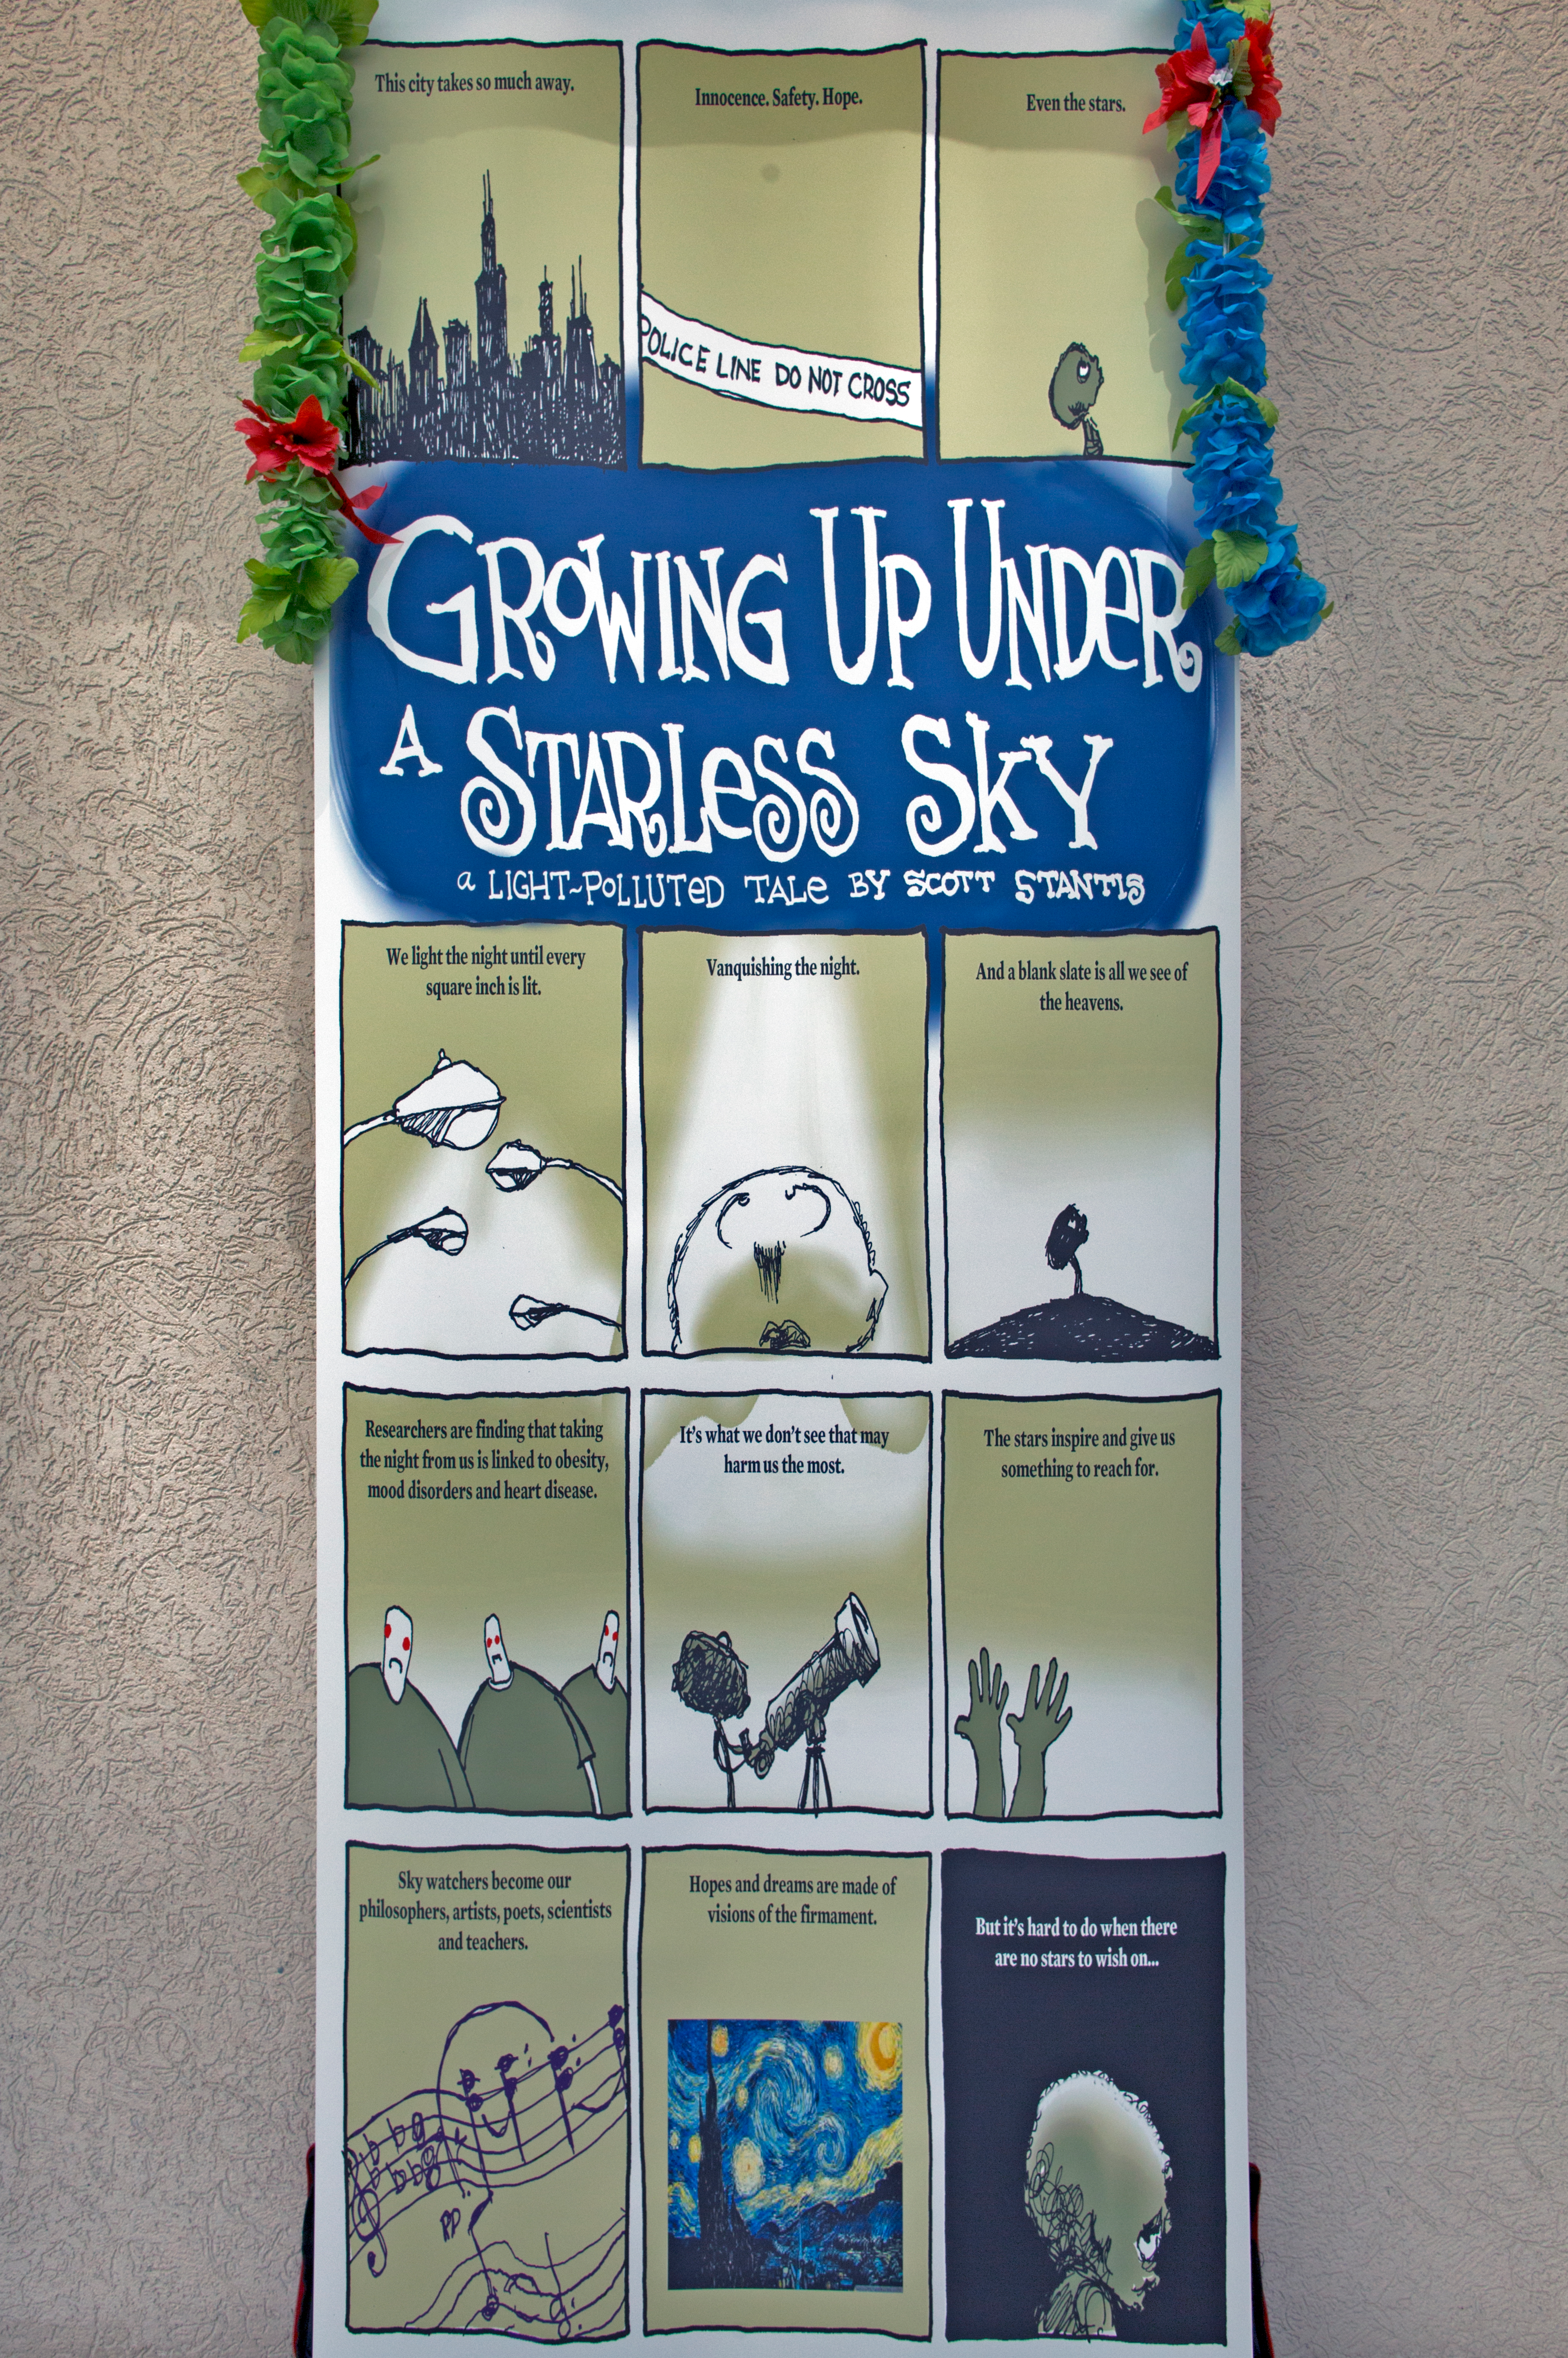

Growing Up Under a Starless Sky poster at IAU XXIX General Assembly

A poster at the IAU XXIX General Assembly highlighting the ill effects of light pollution.

Credit: IAU/B. Tafreshi (twanight.org)